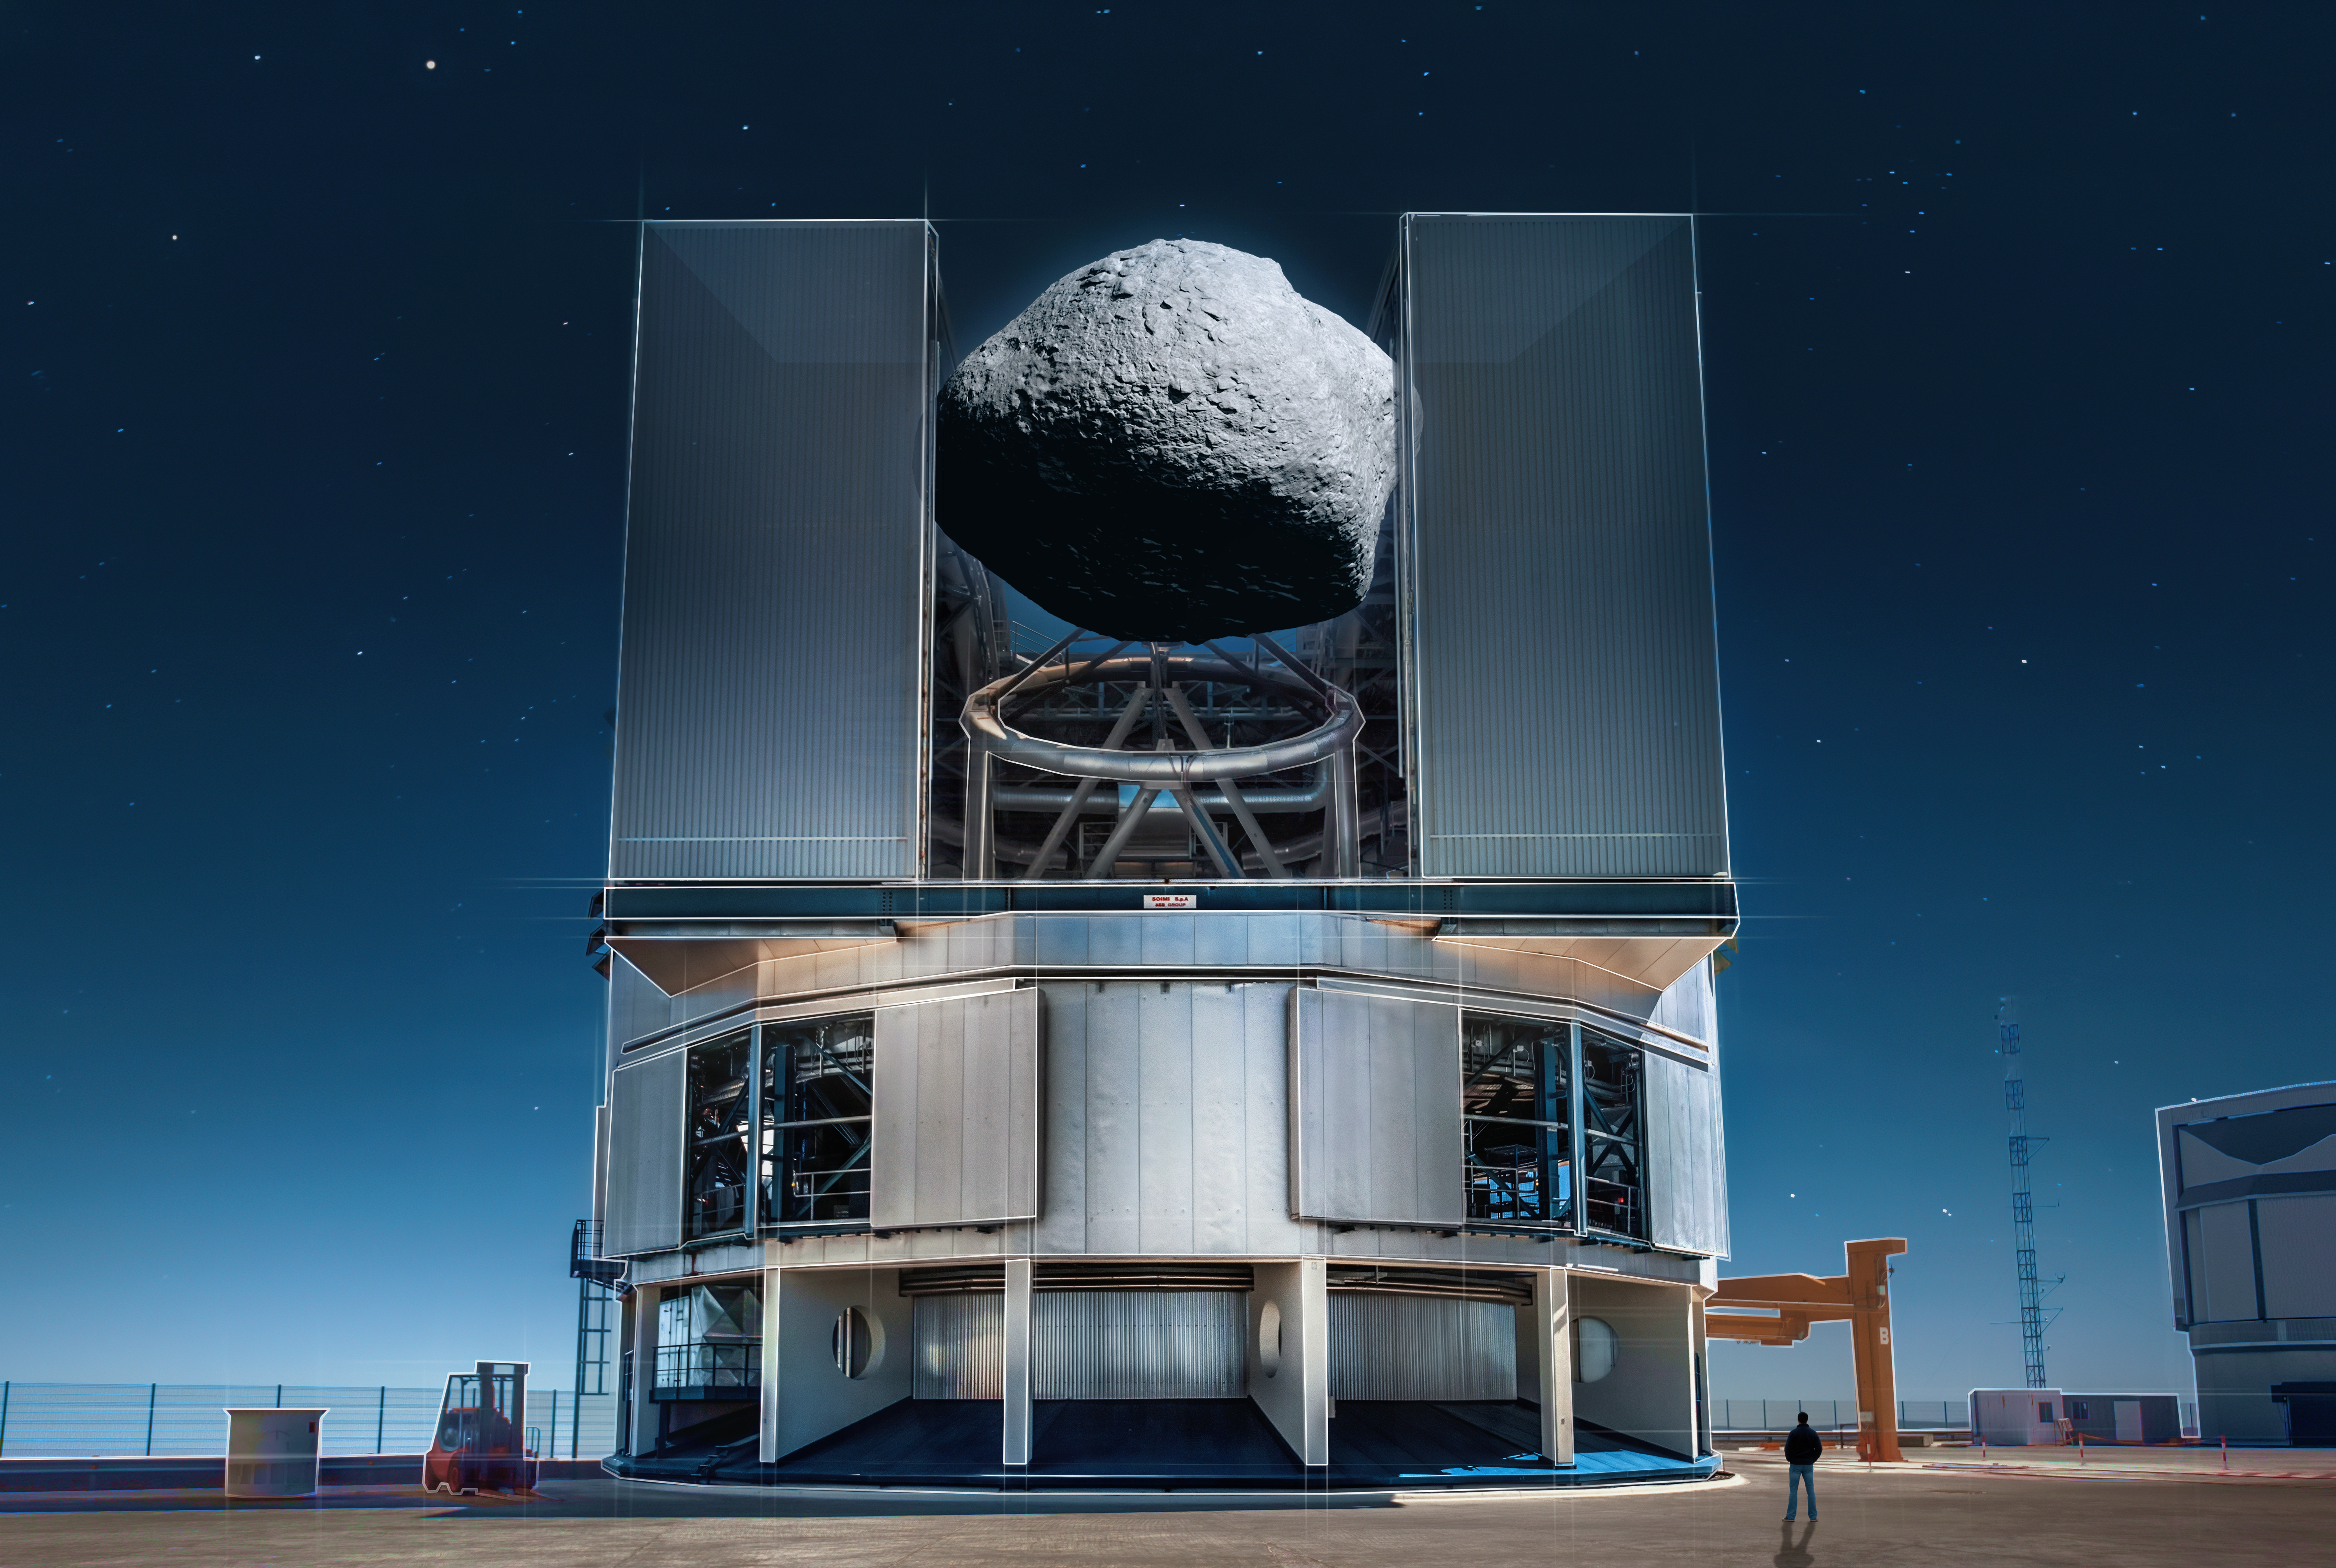

Size comparison between asteroid 1998 KY26 and the VLT

This artist's impression illustrates the size of the asteroid 1998 KY26 in comparison to one of the Very Large Telescope’s (VLT's) Unit Telescopes, which has a main mirror about 8m in diameter. As a recent study using ESO’s VLT has shown, 1998 KY26 is only 11 metres wide, meaning the asteroid would fit inside the structure of the very telescope that observed it. This image includes a person for scale in the bottom right. Japan’s Hayabusa2 space mission is planning to rendezvous with this tiny asteroid in six years' time.

Credit: ESO/M. Kornmesser, A. Ghizzi Panizza (www.albertoghizzipanizza.com). Asteroid model: T. Santana-Ros et al.